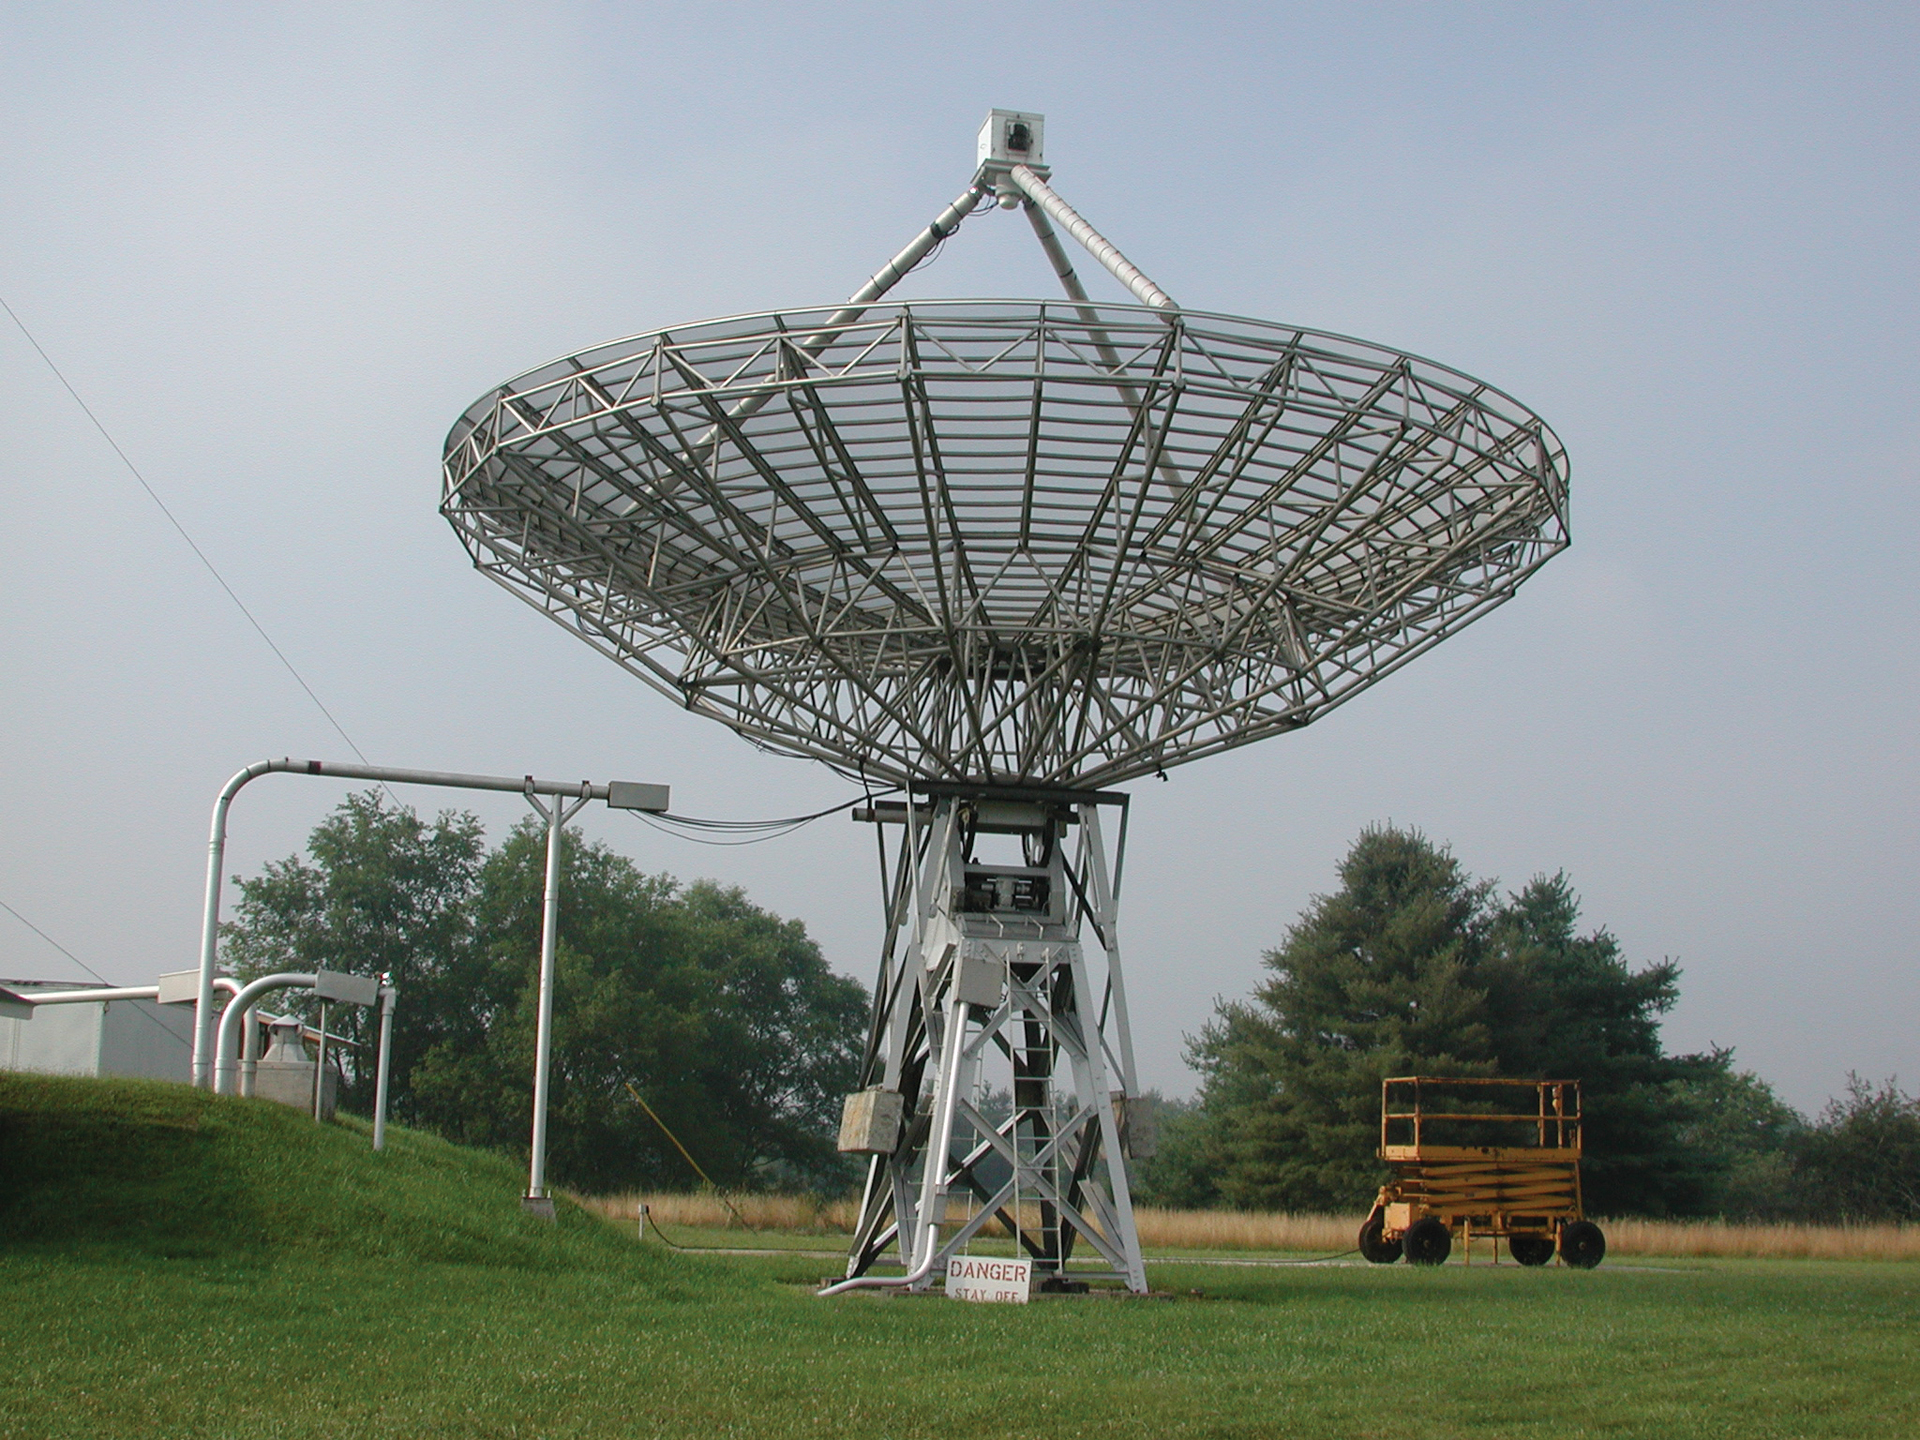

More Than Meets the Eye

The 40-foot telescope in Green Bank, West Virginia is a lightweight, transit telescope. In 1962, it became the world's first full-automated radio telescope. From 1961 until 1967, the 40-foot merrily went along observing a small catalog of radio sources whose brightness change over time. The data it collected traveled from the telescope's prime focus receiver through a cable (at left) and into a control building. In 1987, it was re-purposed as an educational telescope.

Credit: B. Saxton, NRAO/AUI/NSF